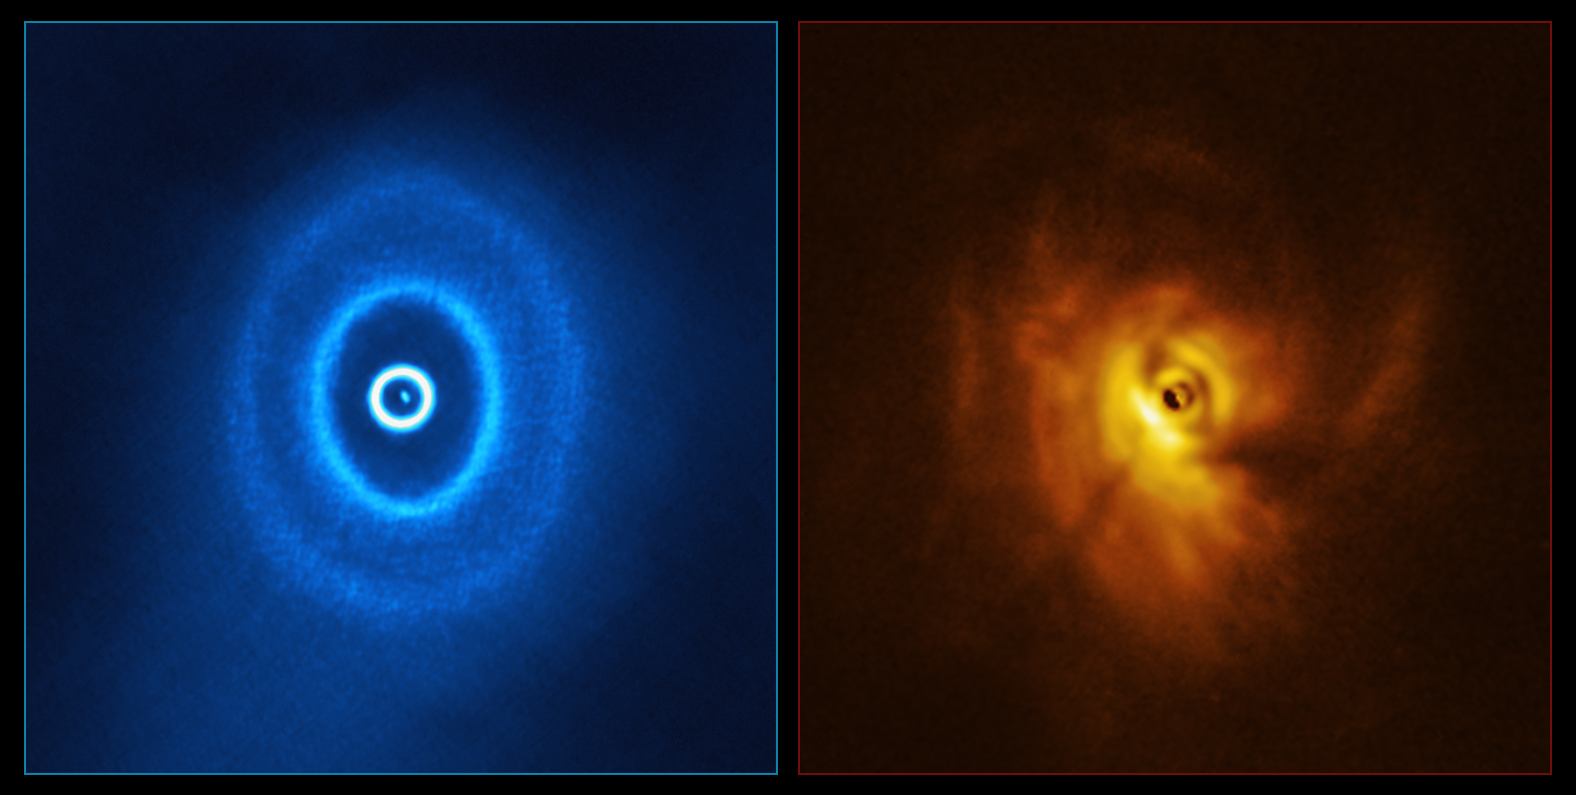

ALMA and SPHERE view of GW Orionis (side-by-side)

ALMA, in which ESO is a partner, and the SPHERE instrument on ESO’s Very Large Telescope have imaged GW Orionis, a triple star system with a peculiar inner region. Unlike the flat planet-forming discs we see around many stars, GW Orionis features a warped disc, deformed by the movements of the three stars at its centre. The ALMA image (left) shows the disc’s ringed structure, with the innermost ring separated from the rest of the disc. The SPHERE observations (right) allowed astronomers to see for the first time the shadow of this innermost ring on the rest of the disc, which made it possible for them to reconstruct its warped shape.

Credit: ALMA (ESO/NAOJ/NRAO), ESO/Exeter/Kraus et al.